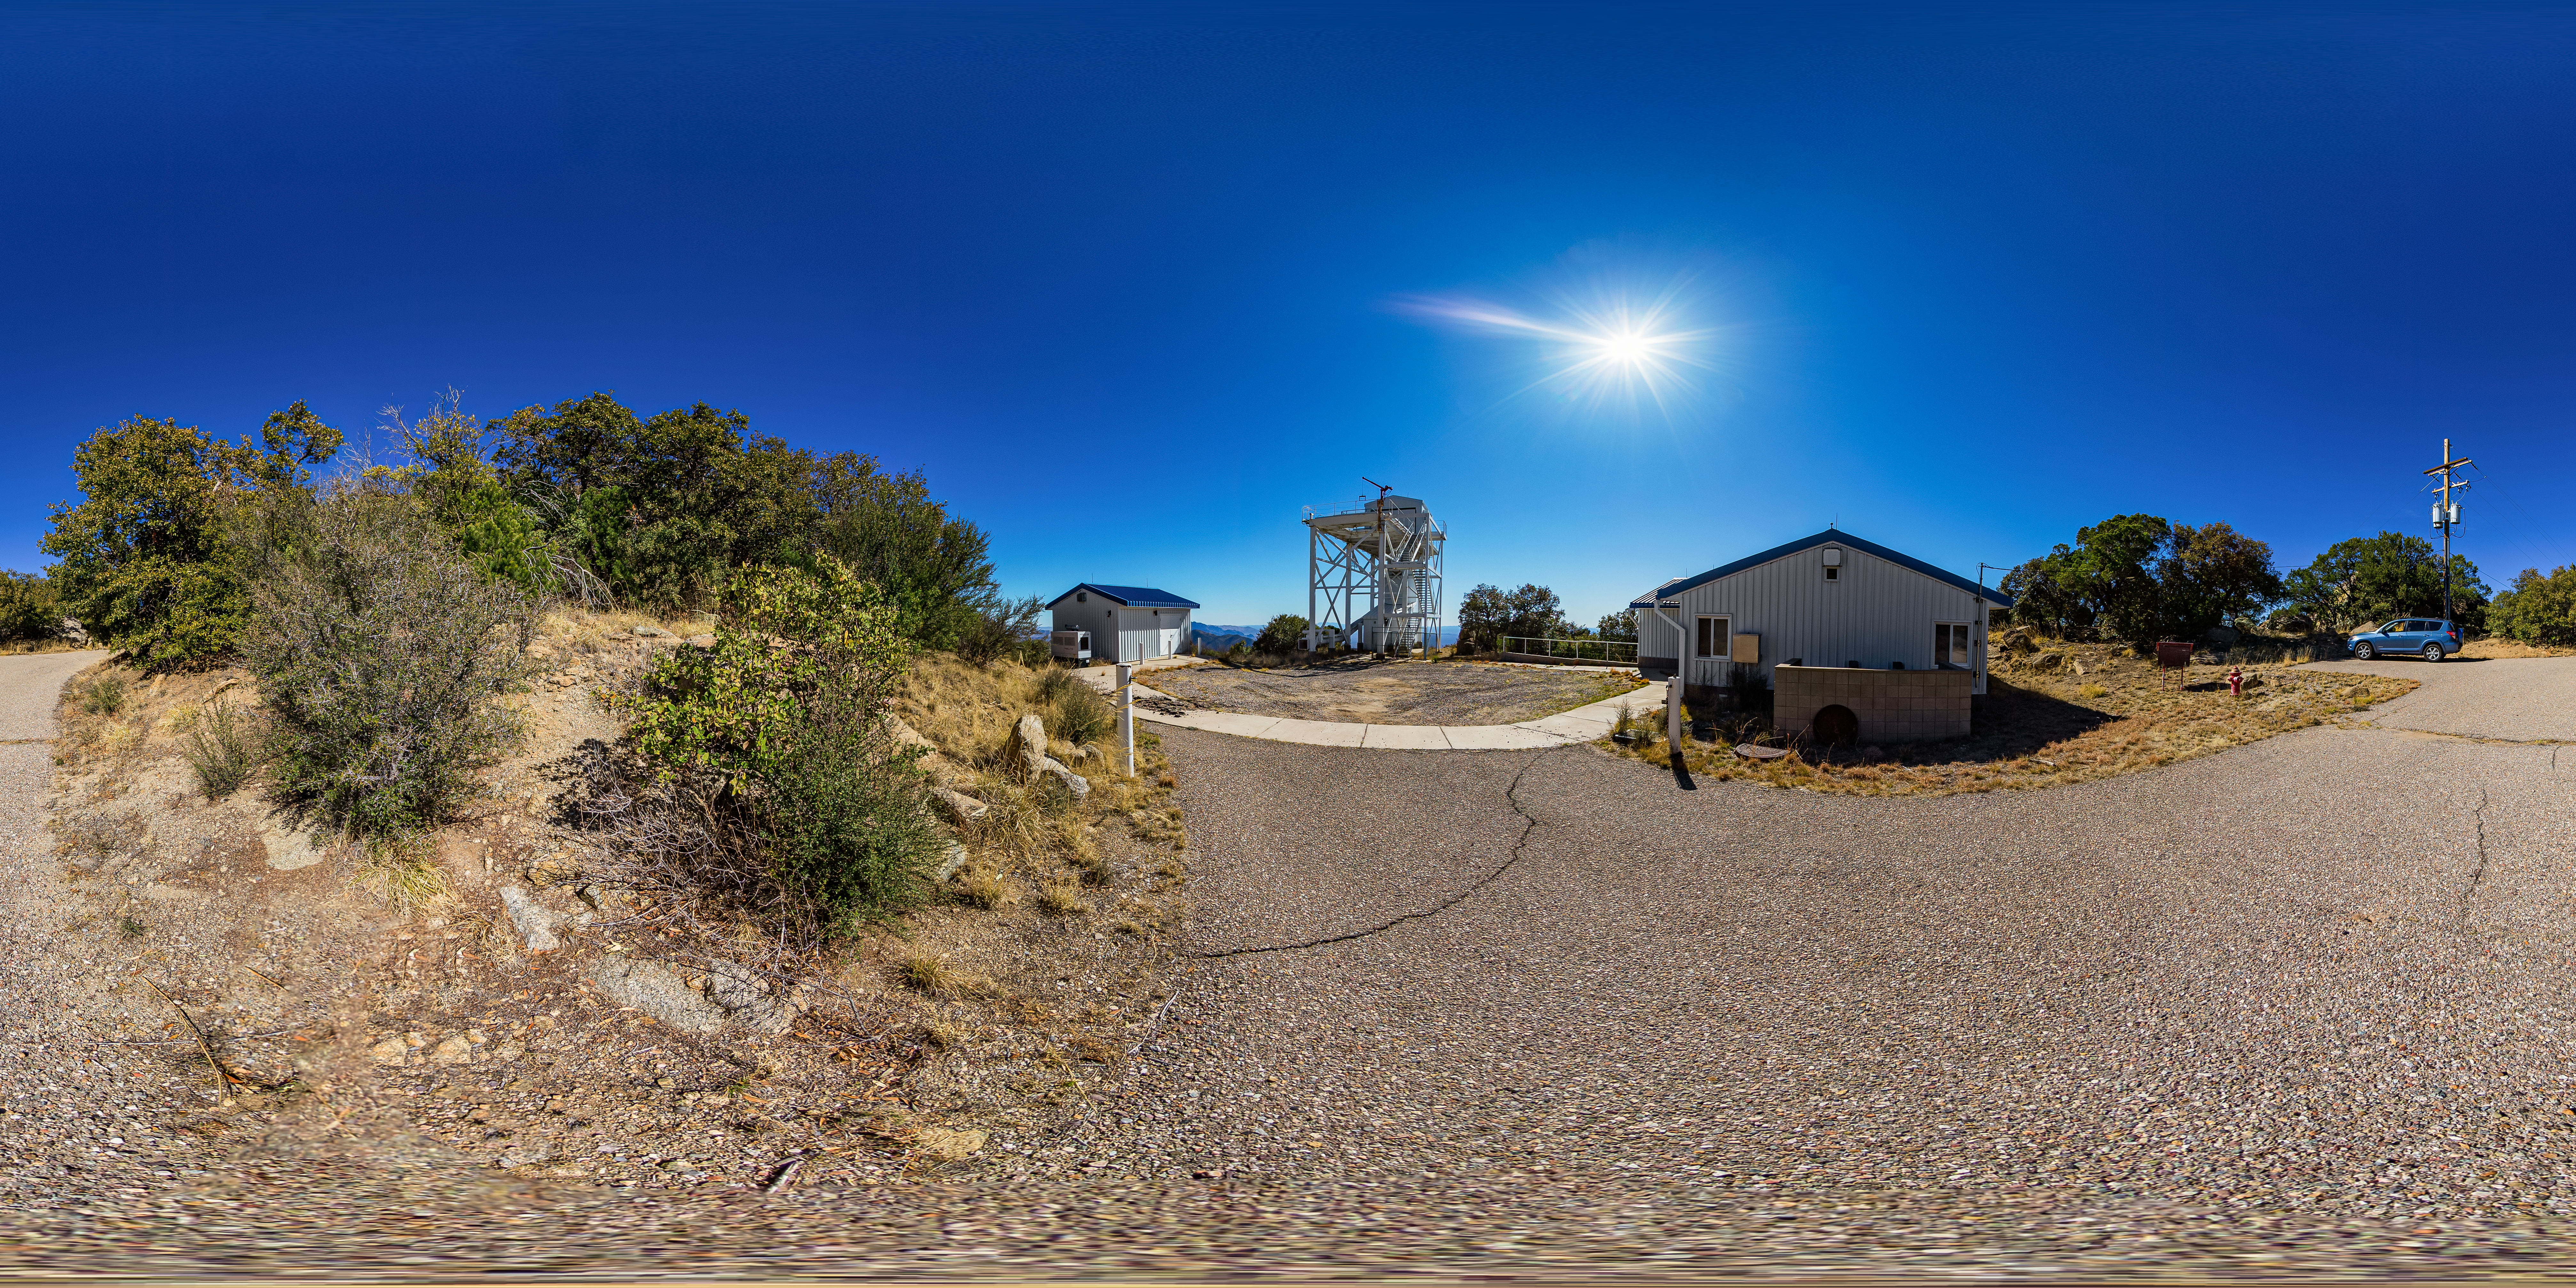

Calypso Telescope Former Enclosure

A 360 panorama view of the 1.2-meter Calypso Telescope's former enclosure on Kitt Peak National Observatory in Arizona. The telescope was moved to Cerro Pachón in 2018 and is now the Vera Rubin Auxiliary Telescope.

A fulldome version of this image can be found here.

Credit: NOIRLab/AURA/NSF